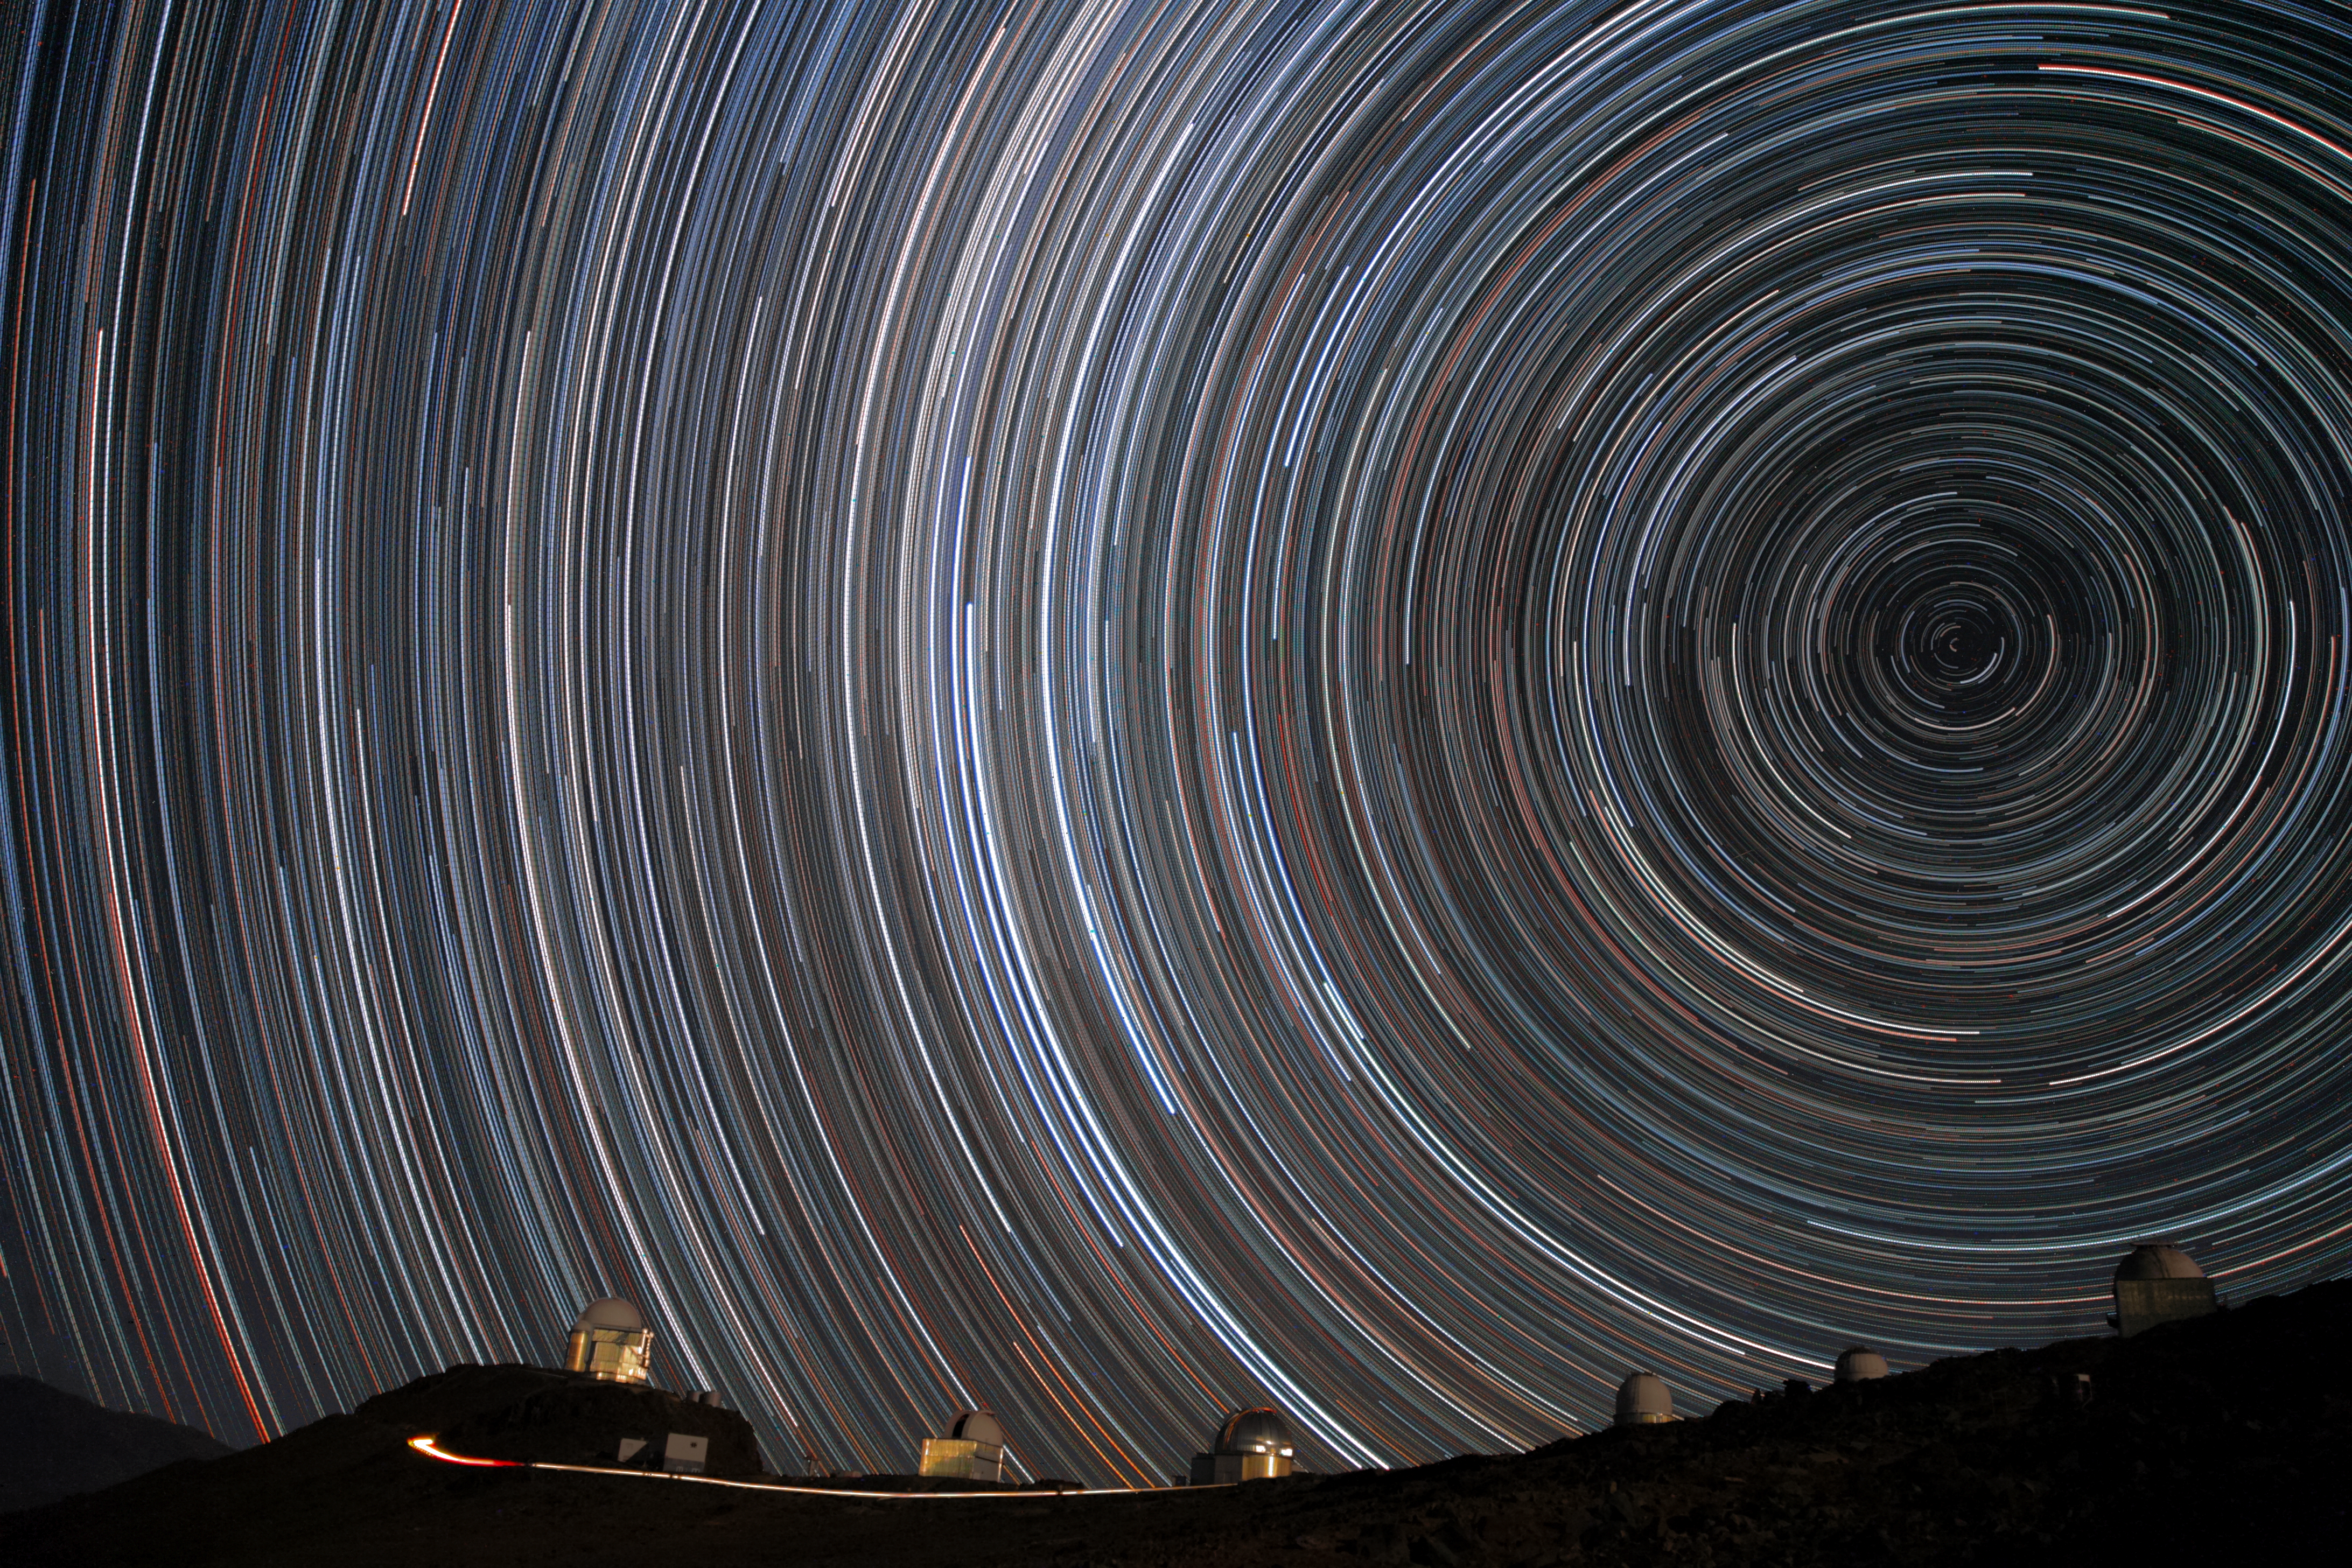

Starry spin-up

This image, taken by ESO Photo Ambassador Alexandre Santerne, is more than a little disorientating at first glance! Resembling an optical illusion or an abstract painting, the starry circles arc around the south celestial pole, seen overhead at ESO's La Silla Observatory in Chile.

Each circular streak represents an individual star, imaged over a long period of time to capture the motion of the stars across the sky caused by the Earth’s rotation. La Silla is based in the outskirts of Chile’s Atacama Desert at some 2400 metres above sea level, and offers perfect observing conditions for long-exposure shots like this; the site experiences over 300 clear nights a year!

The site is host to many of ESO’s telescopes and to national projects run by the ESO Member States. Some of these telescopes can be seen towards the bottom of the image. The ESO 3.6-metre telescope stands tall on the left peak, now home to the world's foremost extrasolar planet hunter: the High Accuracy Radial velocity Planet Searcher (HARPS).

Other telescopes at La Silla include the New Technology Telescope, which partly masks the ESO 3.6-metre telescope, Swiss 1.2-metre Leonhard Euler Telescope, ESO 1-metre Schmidt, the silver-domed MPG/ESO 2.2-metre, Danish 1.54-metre, and ESO 1.52-metre telescopes, which are visible here.

Taking all these facilities together, La Silla is one of the most scientifically productive ground-based facilities in the world after ESO’s Very Large Telescope (VLT) observatory. With almost 300 refereed publications attributable to the work of the observatory per year, La Silla remains at the forefront of astronomy (ann15014).

Credit: ESO/A.Santerne